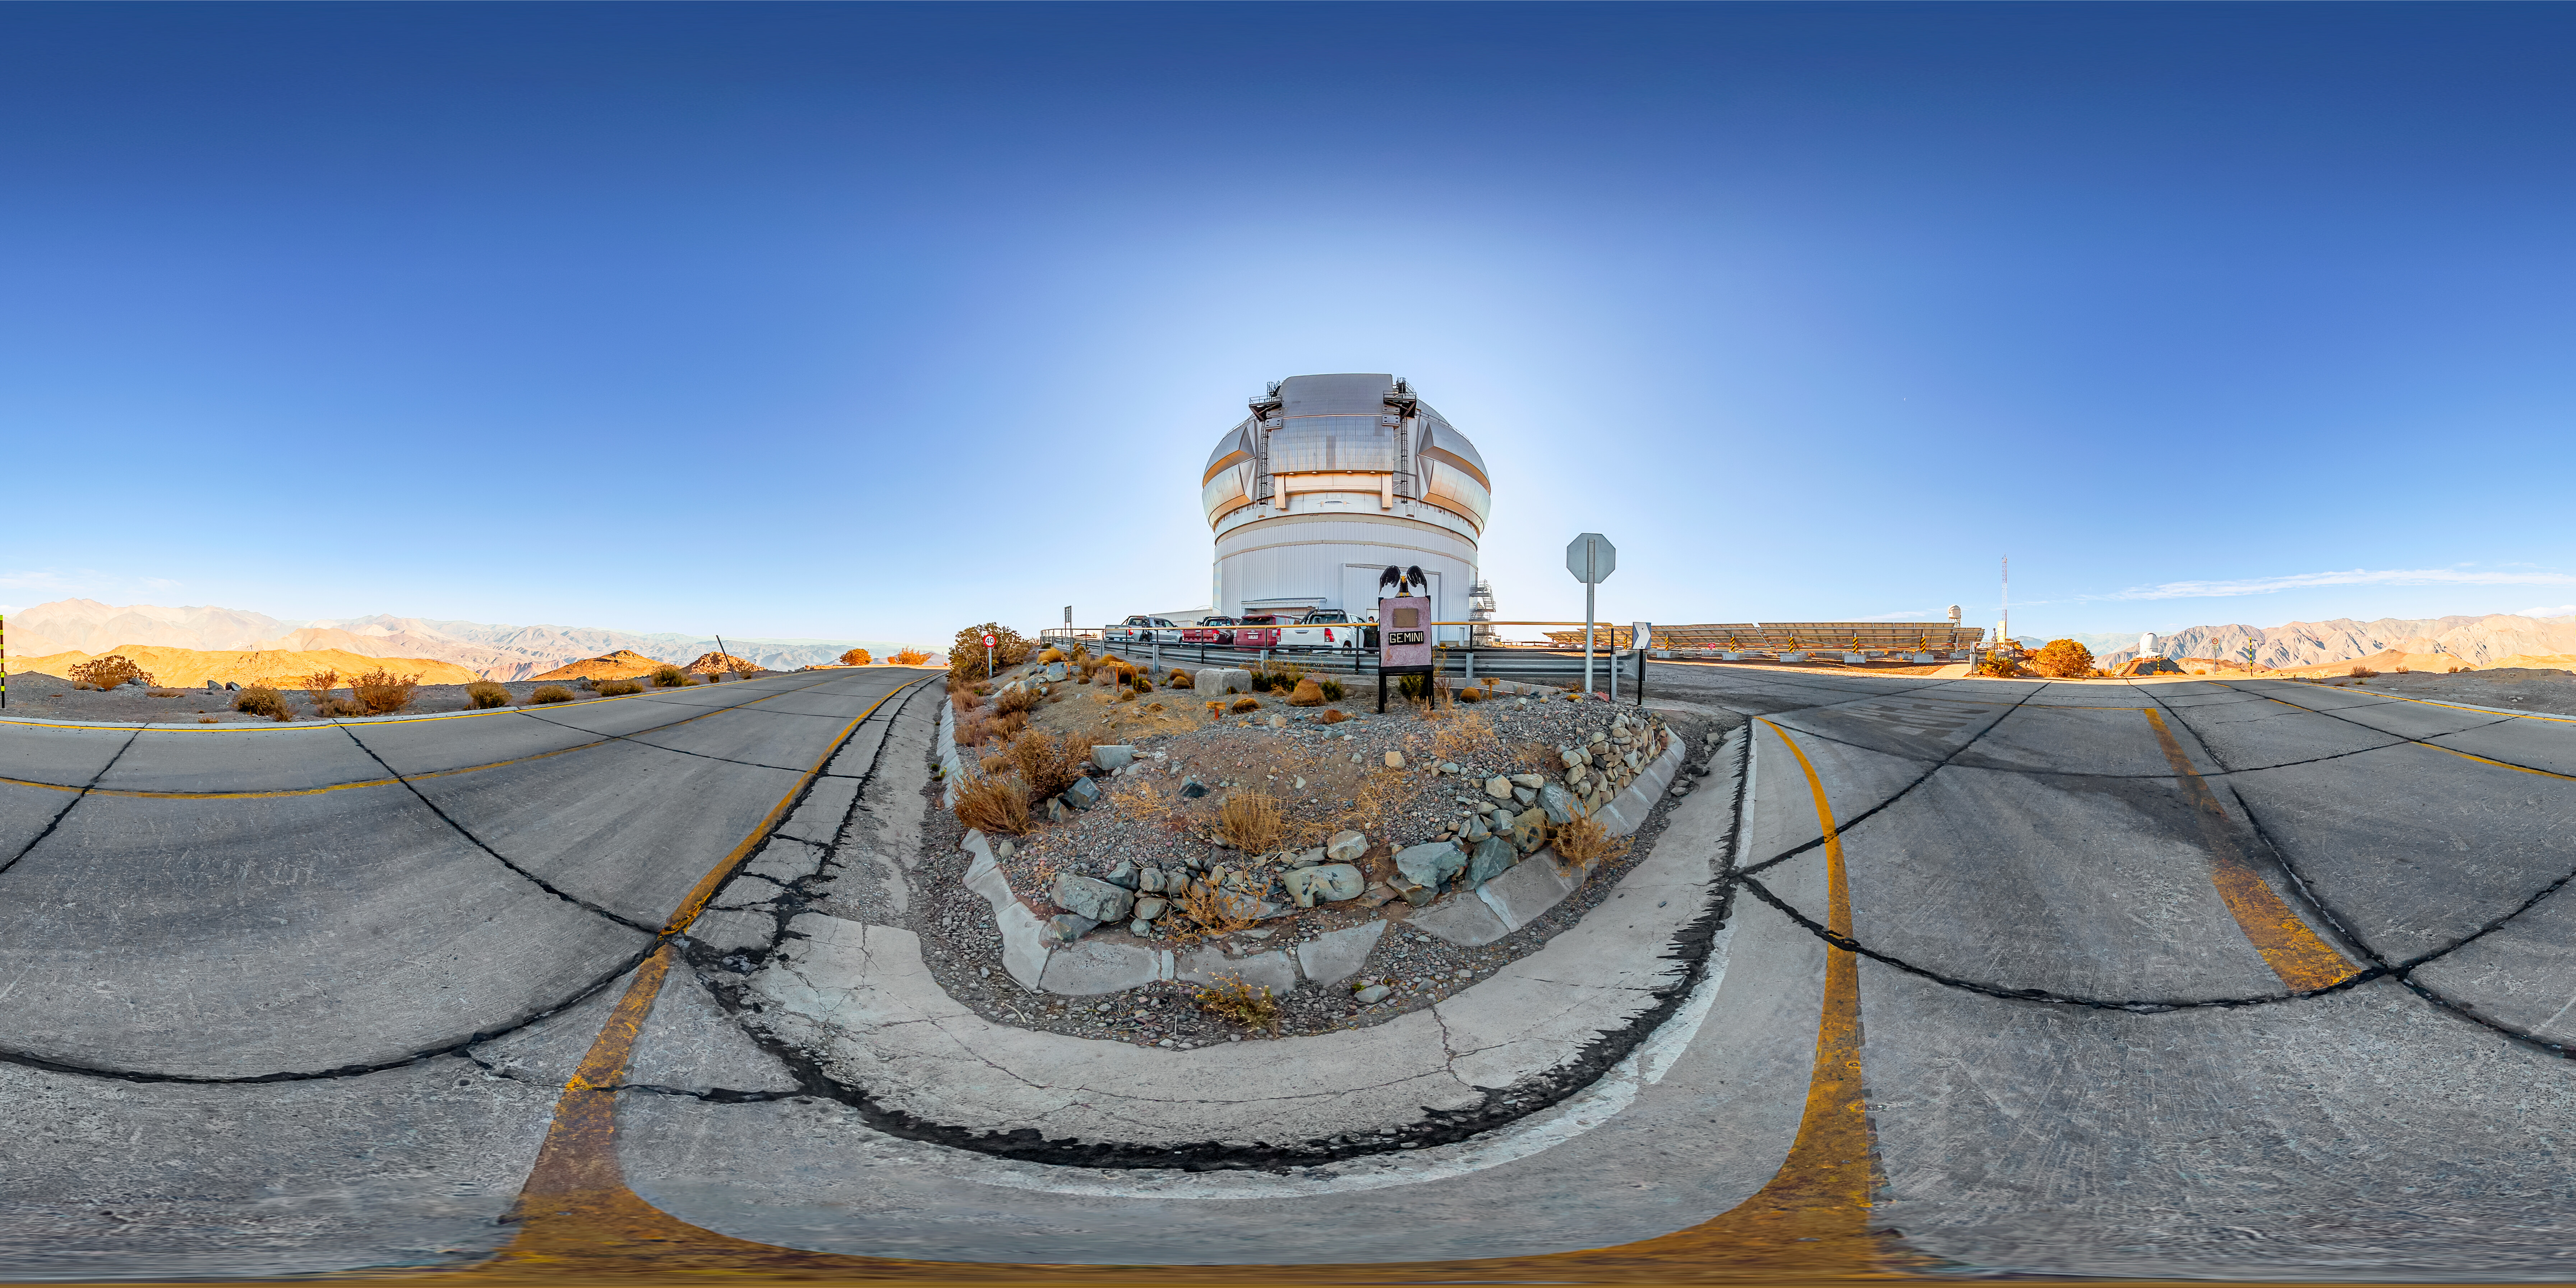

Gemini South Panorama

A 360 panorama view of Gemini South, one half of the International Gemini Observatory, operated by NSF NOIRLab.

A fulldome version of this image can be found here.

Credit: NOIRLab/NSF/AURA/ T. Matsopoulos